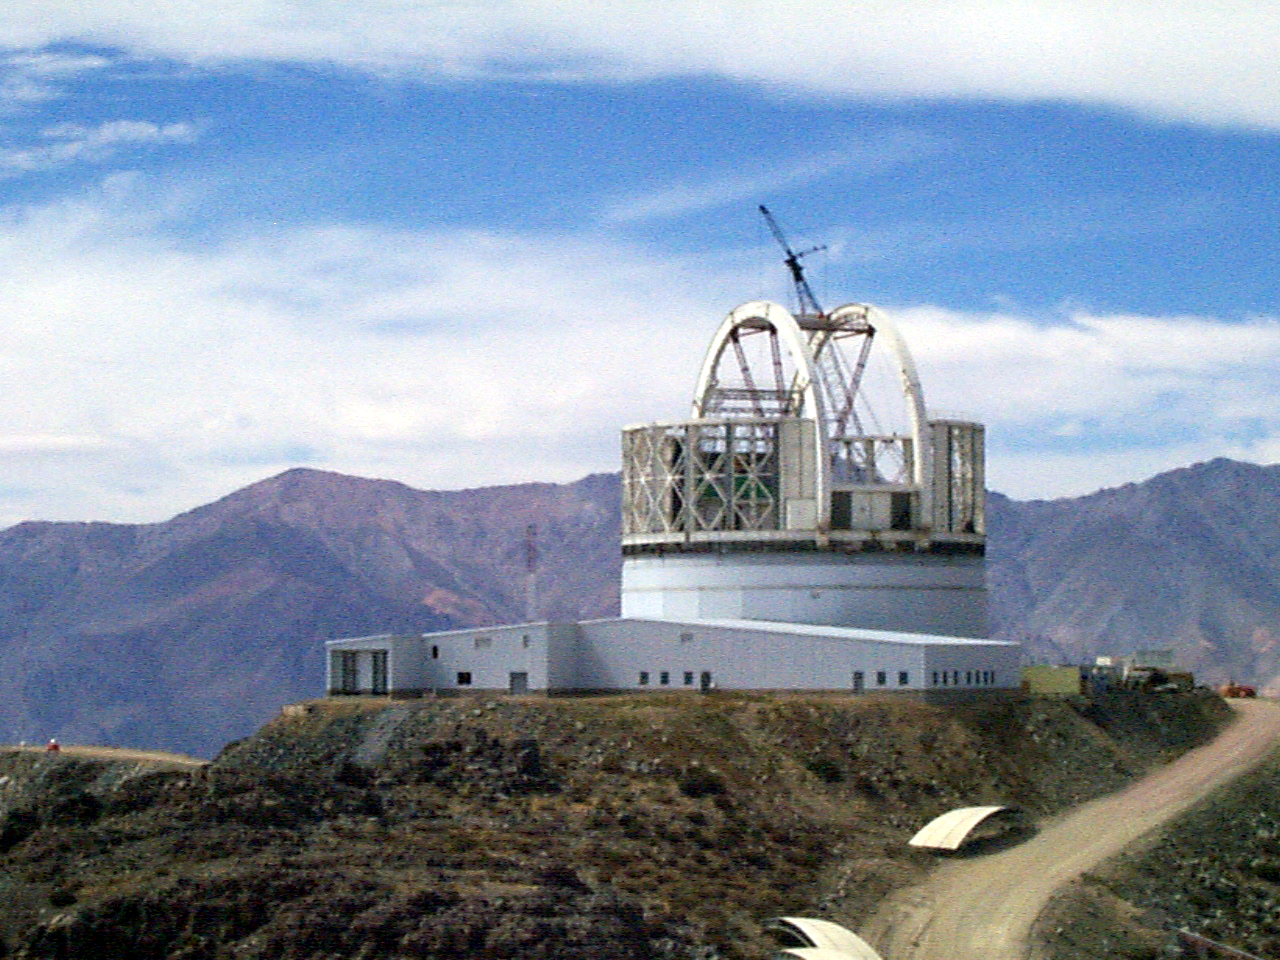

Gemini South, Chile

Installation of the ventilation gates on the enclosure for the Gemini South 8-meter telescope in Chile on April 6th 1998.

Credit: NOIRLab/NSF/AURA